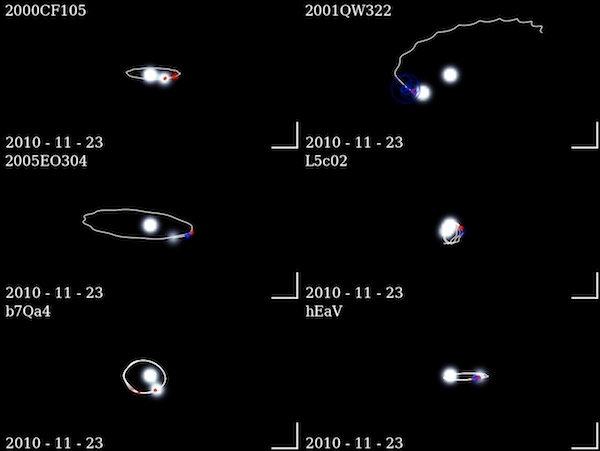

Binaries as they are observed (and extrapolated) from Earth

Frame from a movie showing the binaries as they are observed (and extrapolated) from Earth over the period from 2000-2013. The resulting on-sky behavior is somewhat complex, due to the varying viewing geometry from Earth's and the binary system's orbital motions. During the period of this animation, all illustrated binaries except 2001 QW322 will have completed at least one mutual orbit (2001 QW322 has a mutual orbit period of approximately 17.4 years). Animation is rendered with a 10-day timestep in simulated 0.35 arcsecond seeing (roughly the best seeing achieved during our observational campaign). Lower right bars are one arcsecond on a side and point North and East. Nominal best-fit orbit is illustrated. One-sigma astrometric uncertainty reflected in size of data points, while the color of the data points indicates data taken from Gemini North (red) or other facilities (blue).

Note: the original version of this movie includes audible tones which correspond to each observation.

Credit: International Gemini Observatory/NOIRLab/NSF/AURA